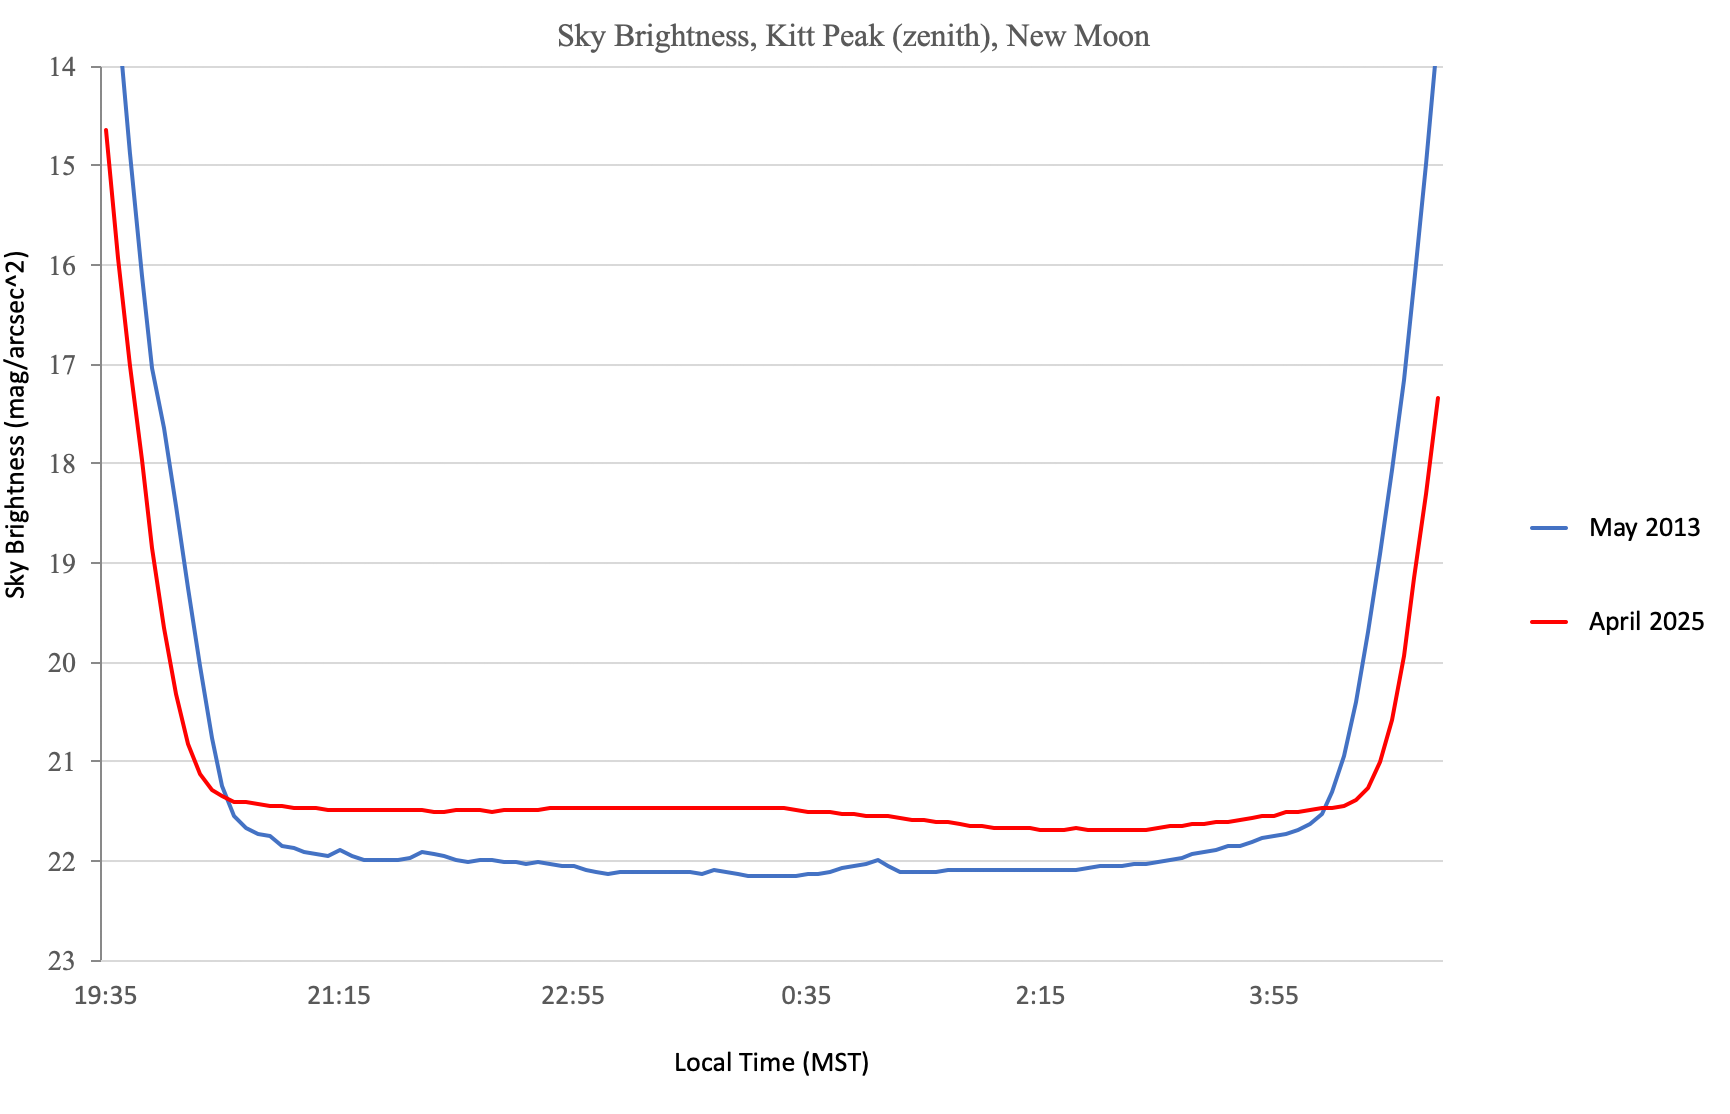

Kitt Peak Brightness in 2013 vs 2025

A plot showing sky brightness over the course of a night at NSF Kitt Peak National Observatory in 2013 versus 2025.

Credit: NOIRLab/NSF/AURA